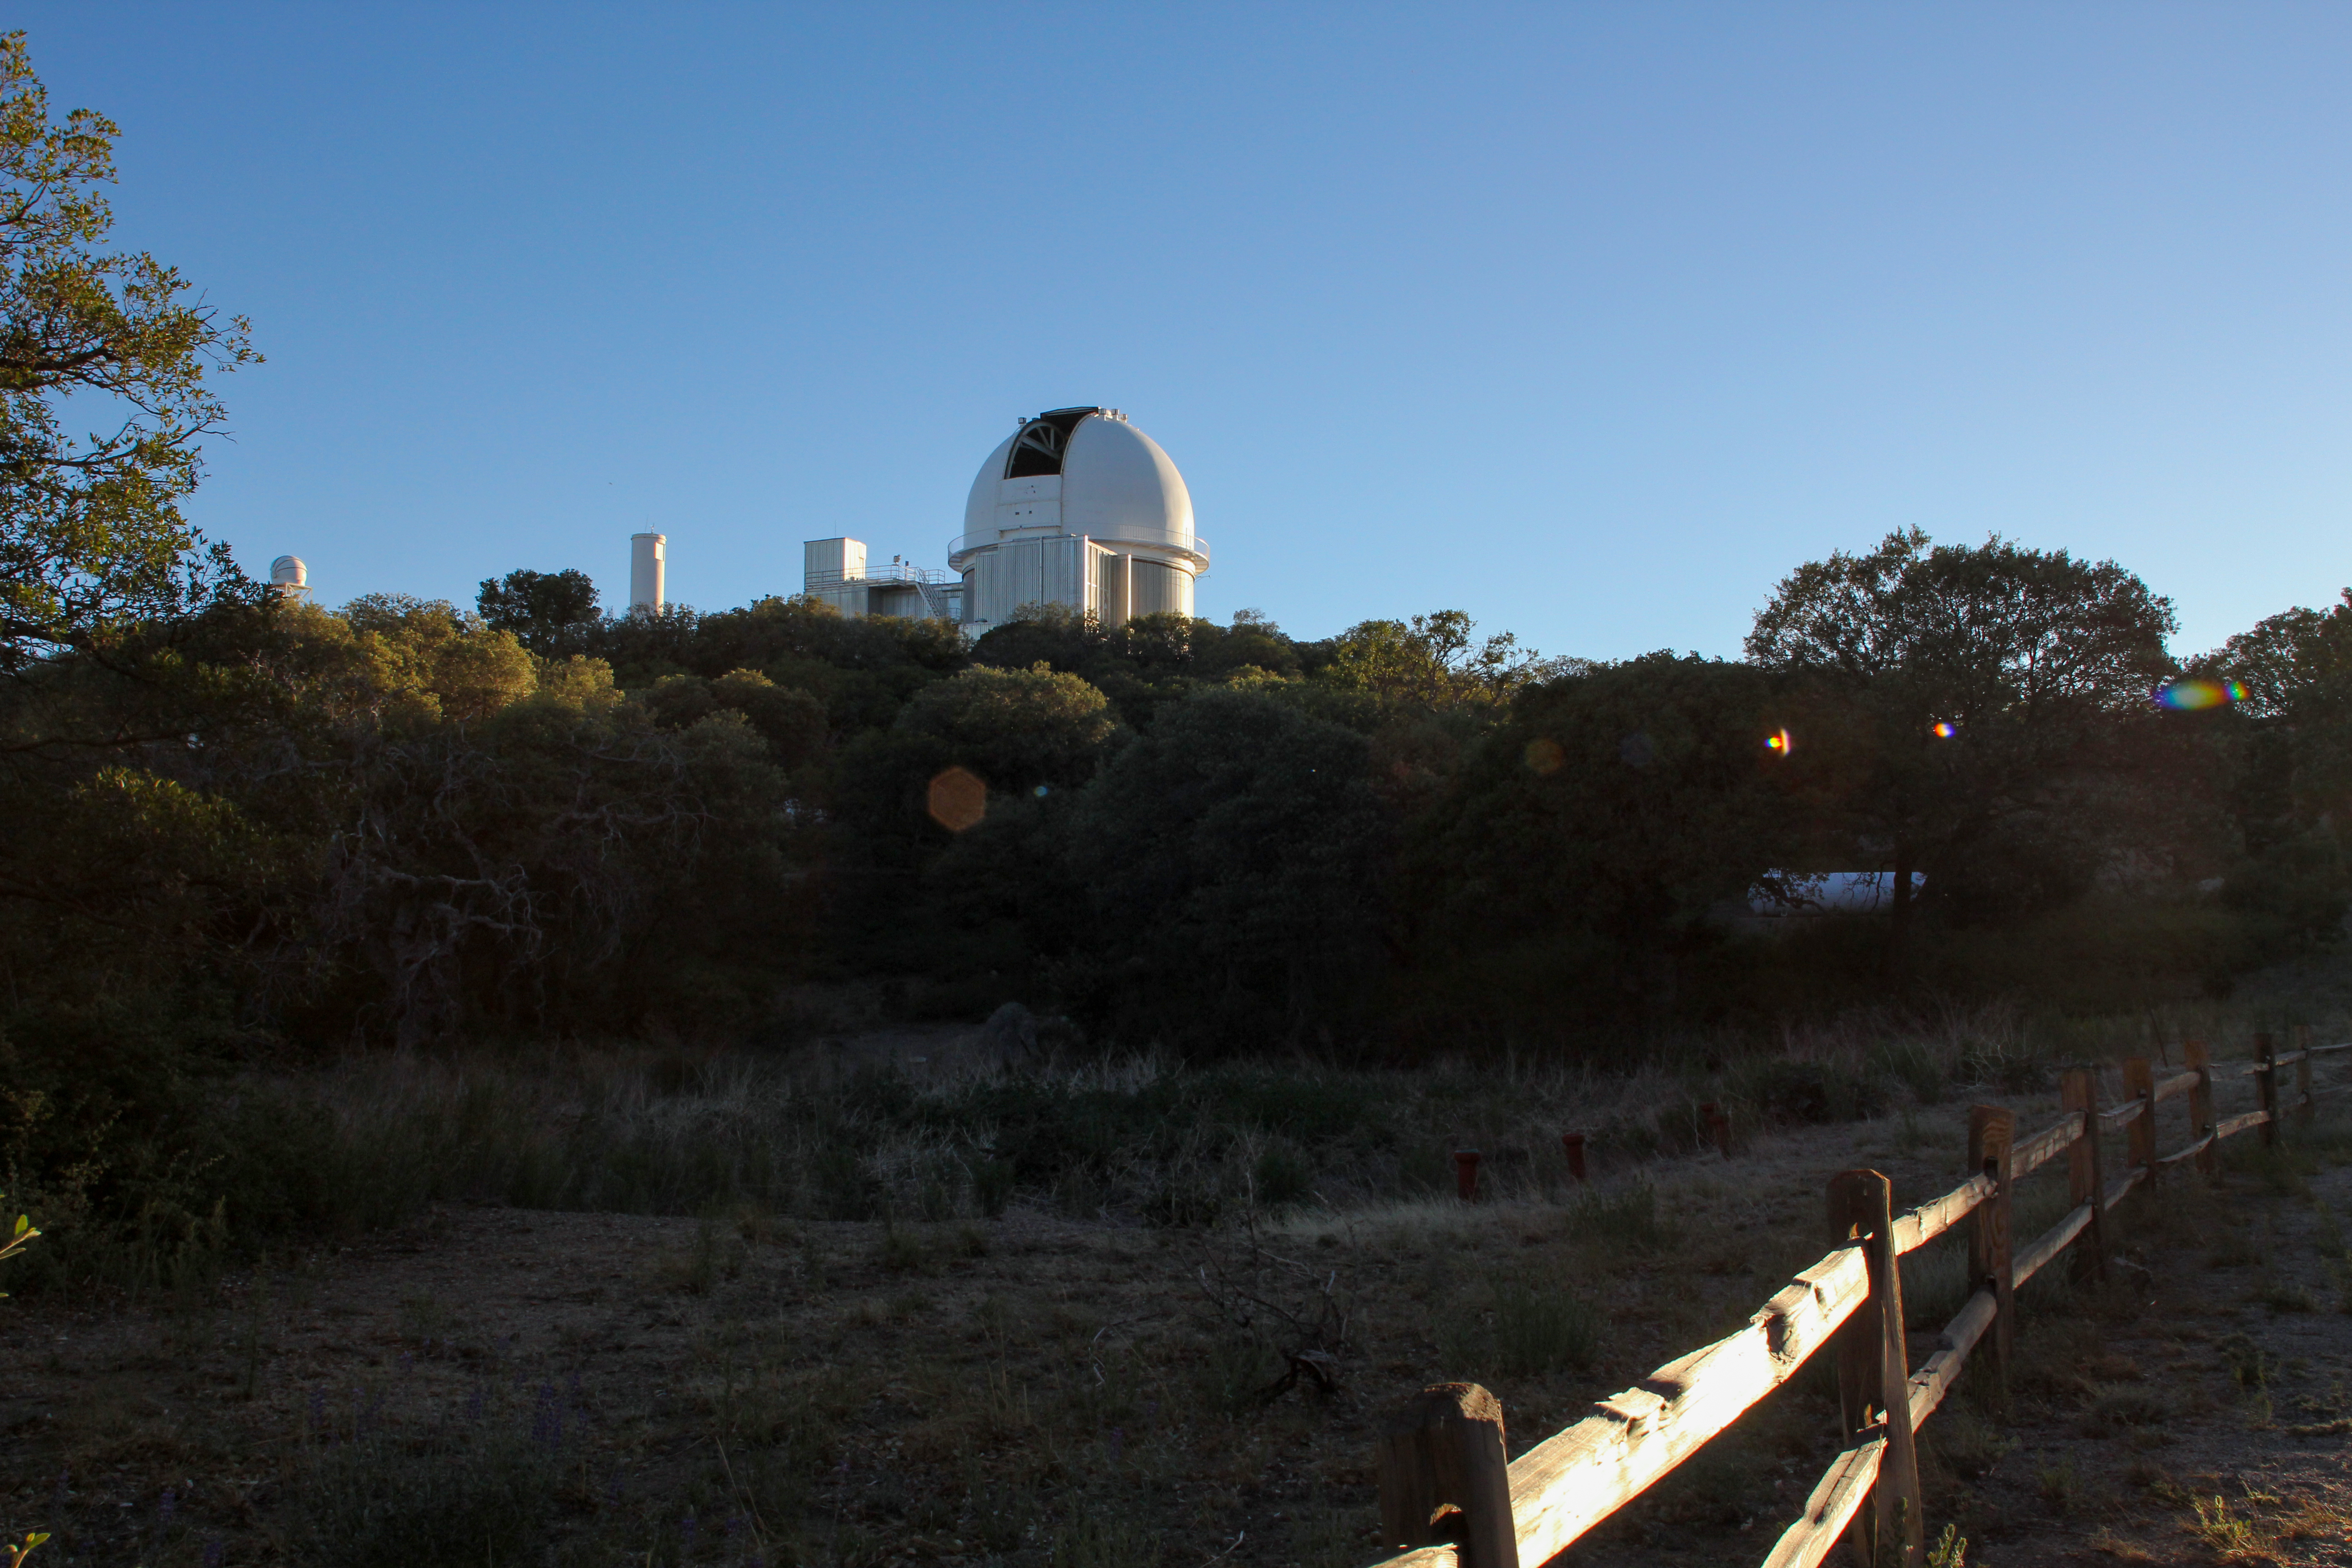

KPNO 2.1-meter Telescope

KPNO 2.1-meter Telescope at Kitt Peak National Observatory, AZ.

Credit: KPNO/NOIRLab/NSF/AURA/P. Marenfeld